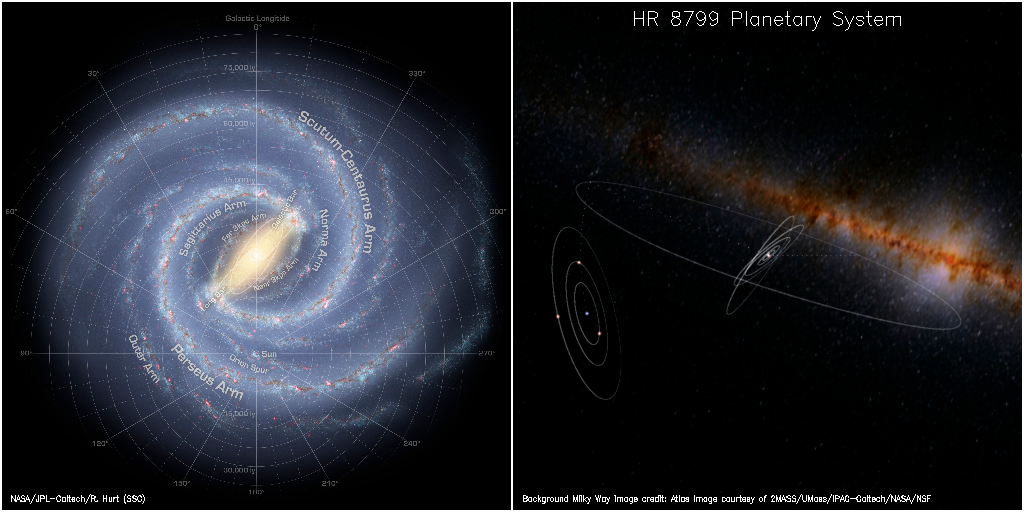

Planetary First Family Images

Artist's visualization showing the location of HR 8799 in the Milky Way.

Credit: NOIRLab